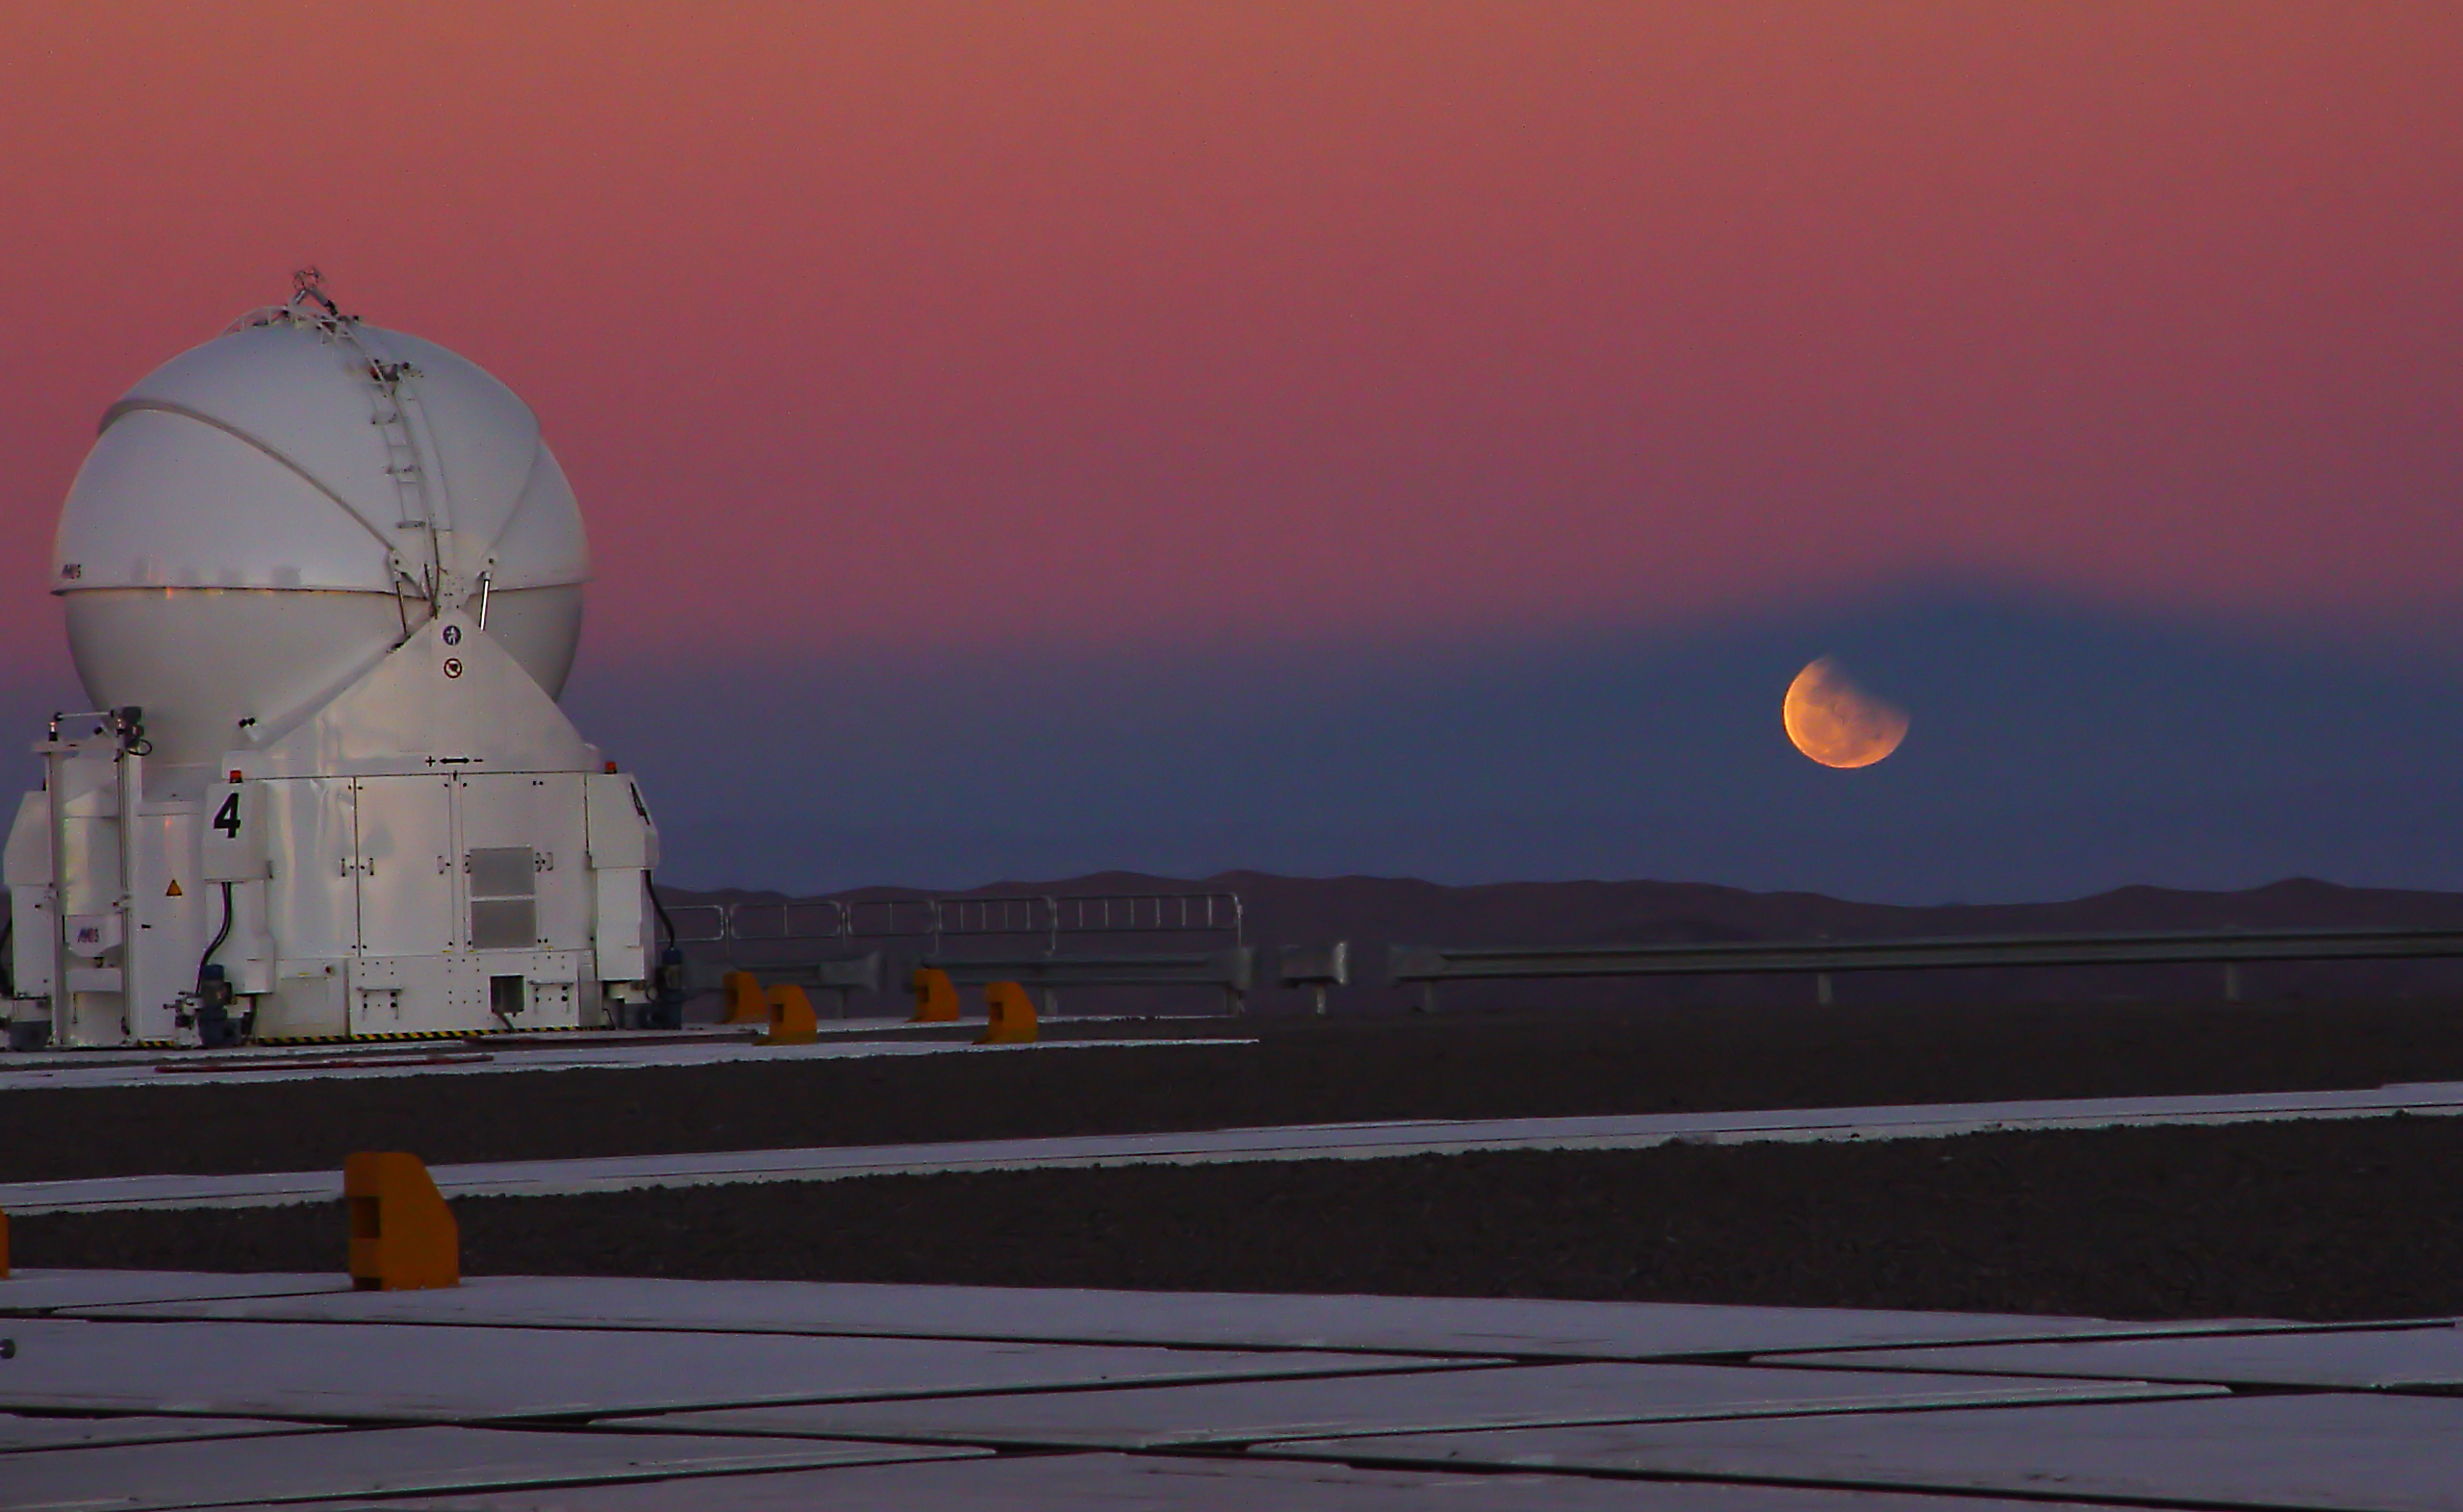

Partial lunar eclipse from the VLT platform

A partially eclipsed moon rises on the shadow of Mount Paranal on August 16th, 2008. On the left side, the VLT´s Auxiliary Telescope AT4.

Credit: ESO